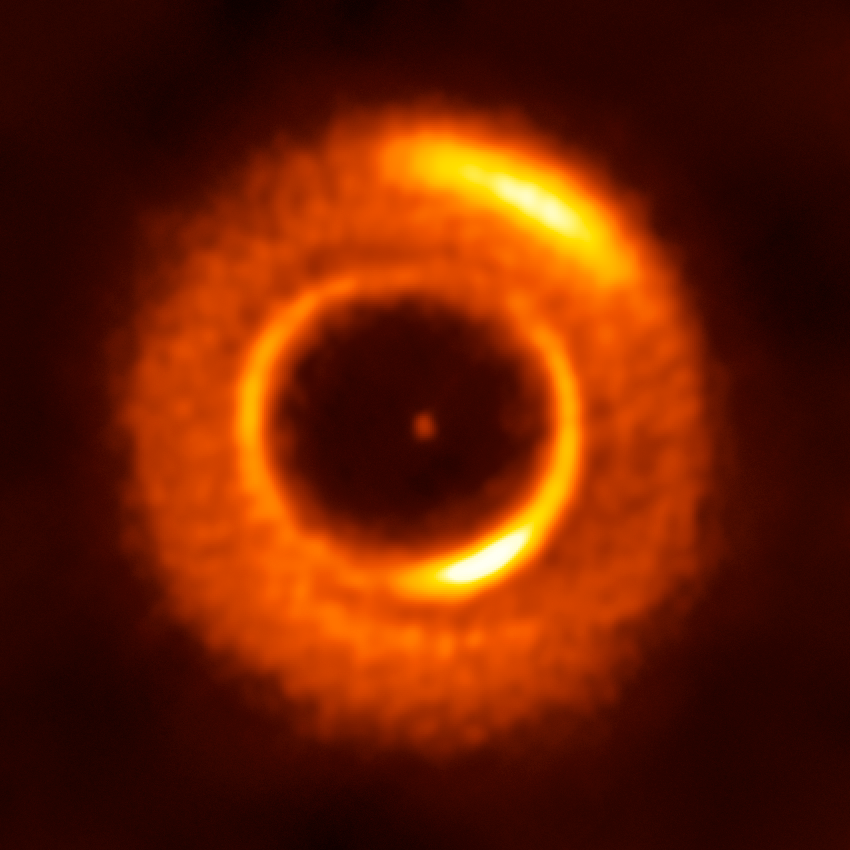

ALMA spies a new planetary nursery

This image from the Atacama Large Millimeter/submillimeter Array (ALMA) shows MWC 758, a young star that is approaching adulthood and surrounded by knotty, irregular rings of cosmic dust, three of which can be seen here. Unusually, these rings are elliptical in shape rather than being perfectly circular — making this the first discovery of an intrinsically elliptical protoplanetary disc with ALMA!

The outer and inner rings each contain one particularly bright clump, visible as arcs of yellow. Additionally there appear to be spiral arms traced out within the dust, as well as a core dust-free cavity that is slightly off-centre. These are all features that hint at the presence of unseen planets. As planets form, they gravitationally interact with the disc and create various telltale features and structures. Astronomers can thus observe a system like MWC 758 and not only infer the existence of potential hidden planets, but also estimate their masses, locations, and orbits.

This is a wonderful example of the planet-finding power of ALMA. Using the observatory to study such dusty discs allows scientists to investigate the very first stages of planet formation in a bid to understand how these infant systems form and evolve. Learning more about planetary systems throughout the cosmos may help us know more about how the Solar System formed, and how it evolved to become the cosmic home we live in today.

Credit: ESO/R. Dong et al.; ALMA (ESO/NAOJ/NRAO)